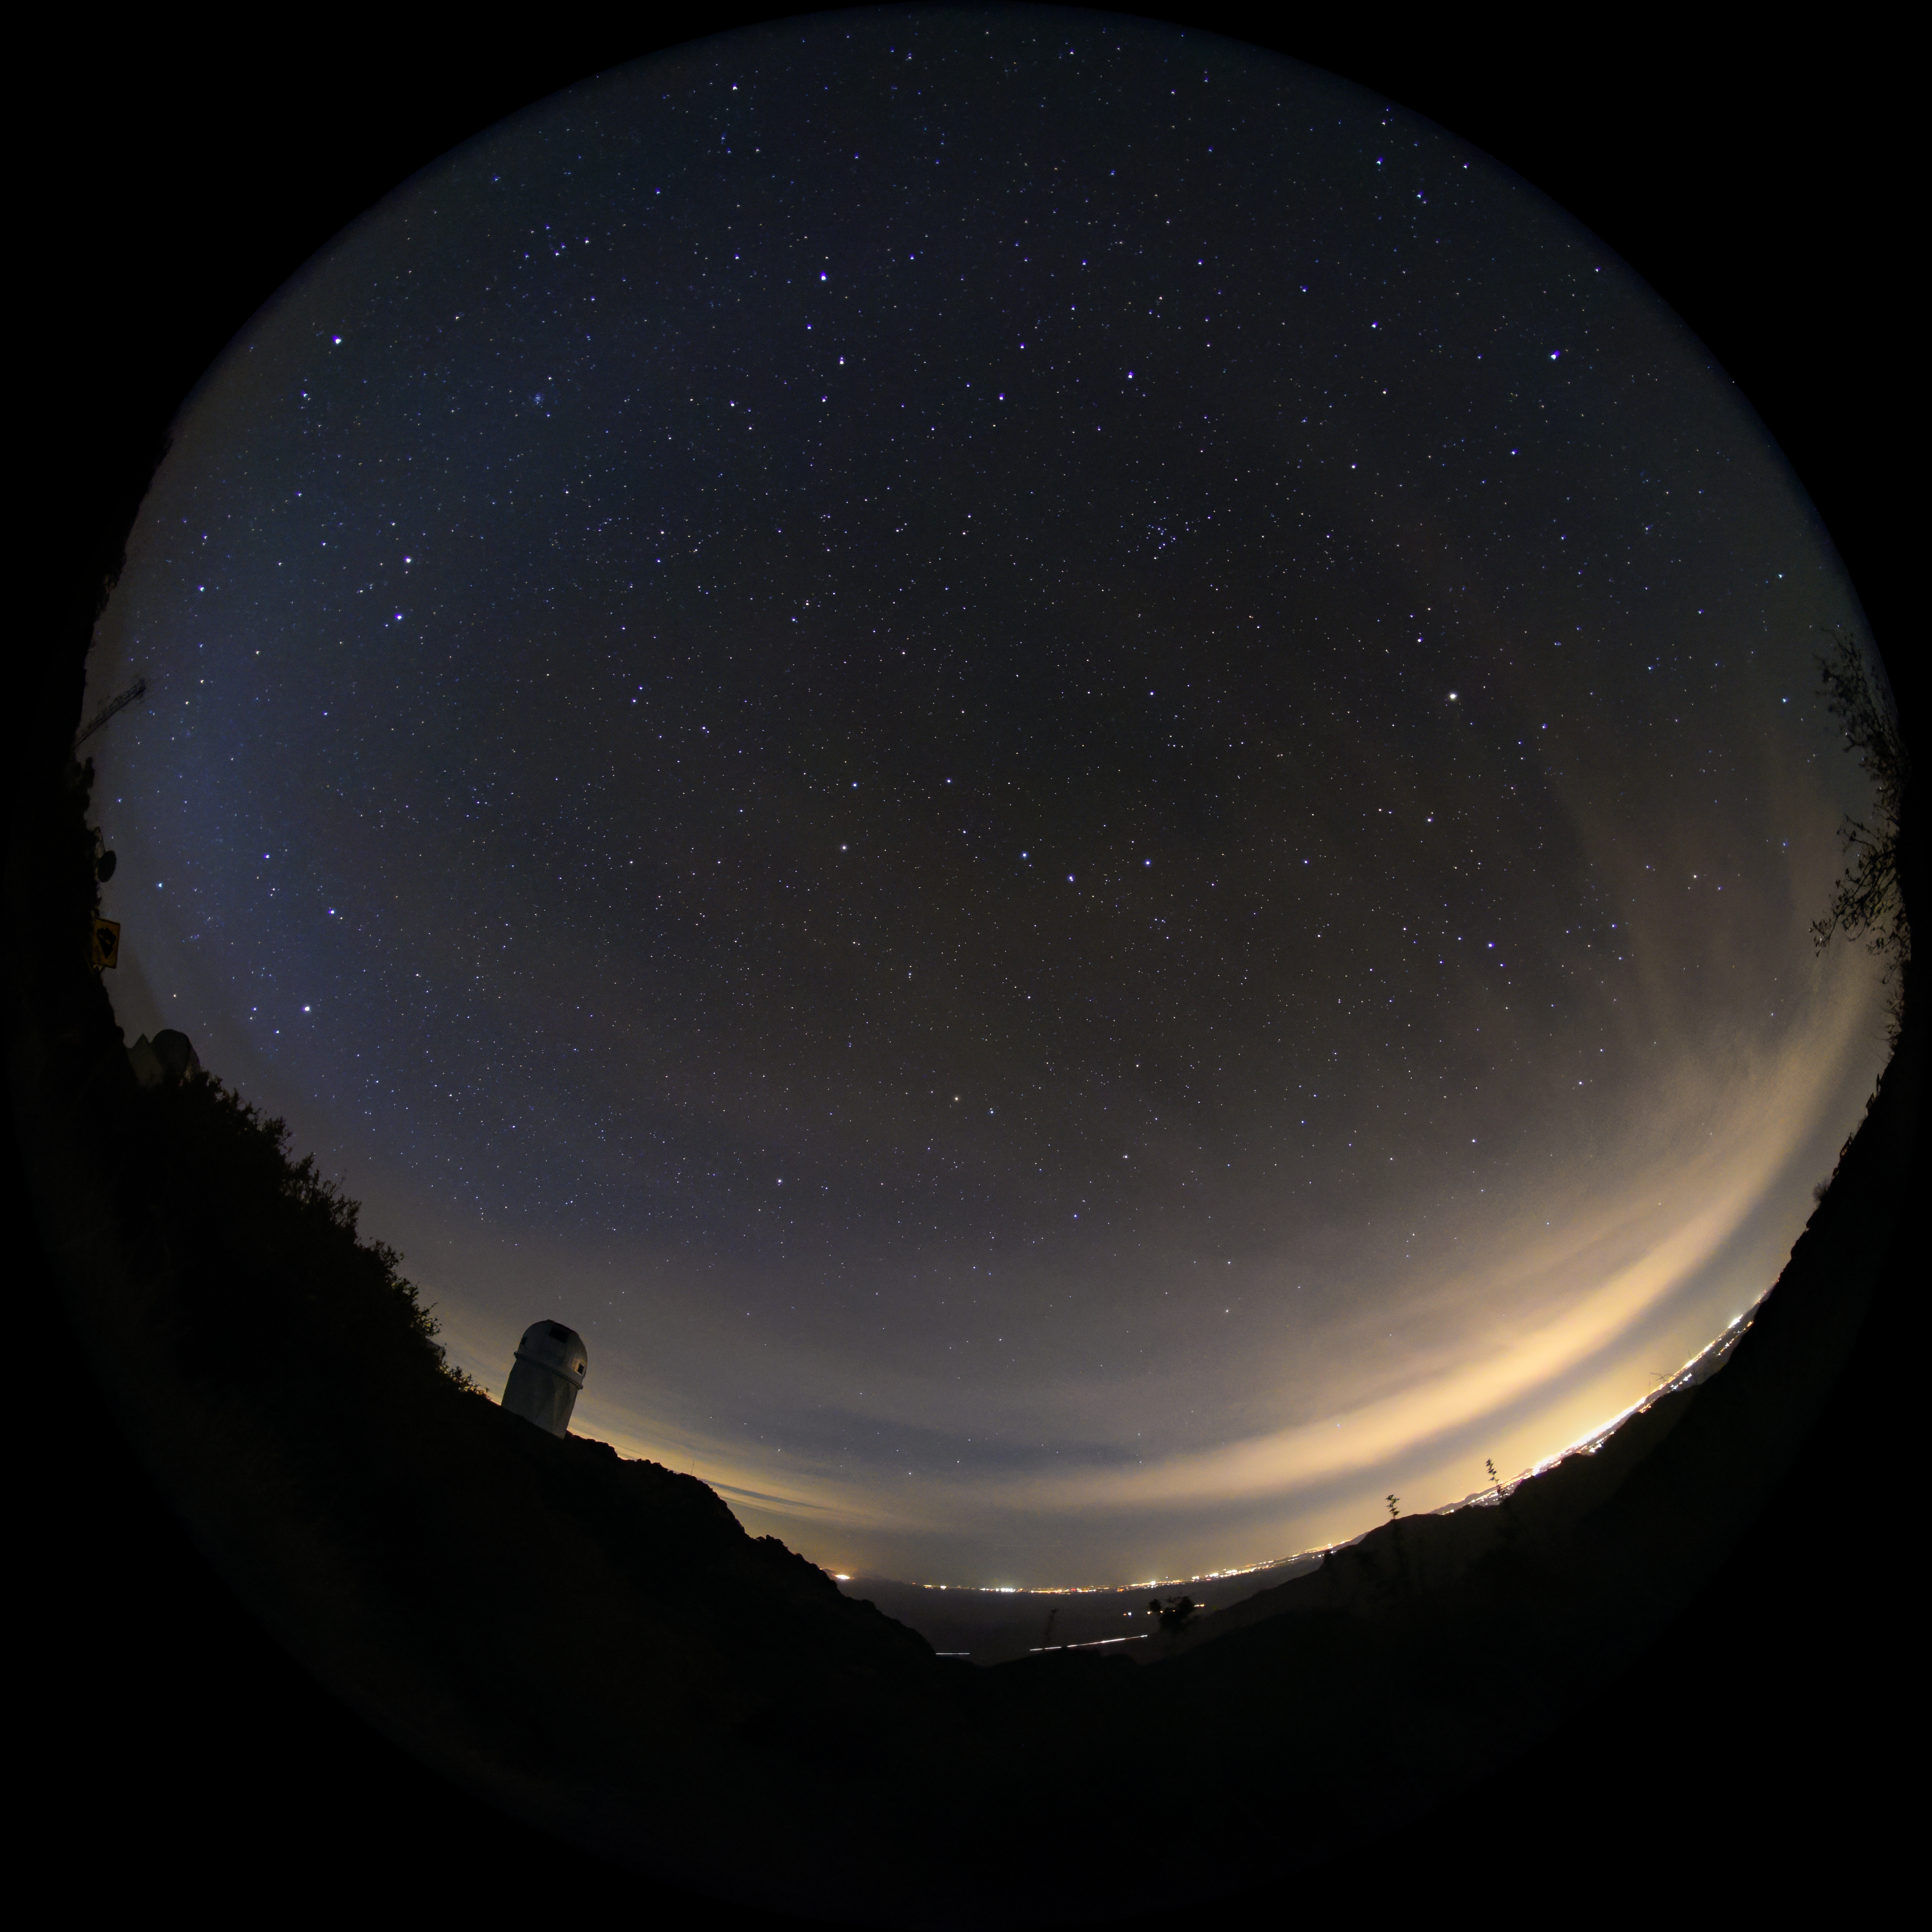

Fulldome view of the Night Sky Above the Mayall 4-meter Telescope at Kitt Peak National Observatory

This fulldome view shows the night sky above the Nicholas U. Mayall 4-meter Telescope at Kitt Peak National Observatory (KPNO), a Program of NSF NOIRLab.

Credit: DESI/Fiske Planetarium/LBL